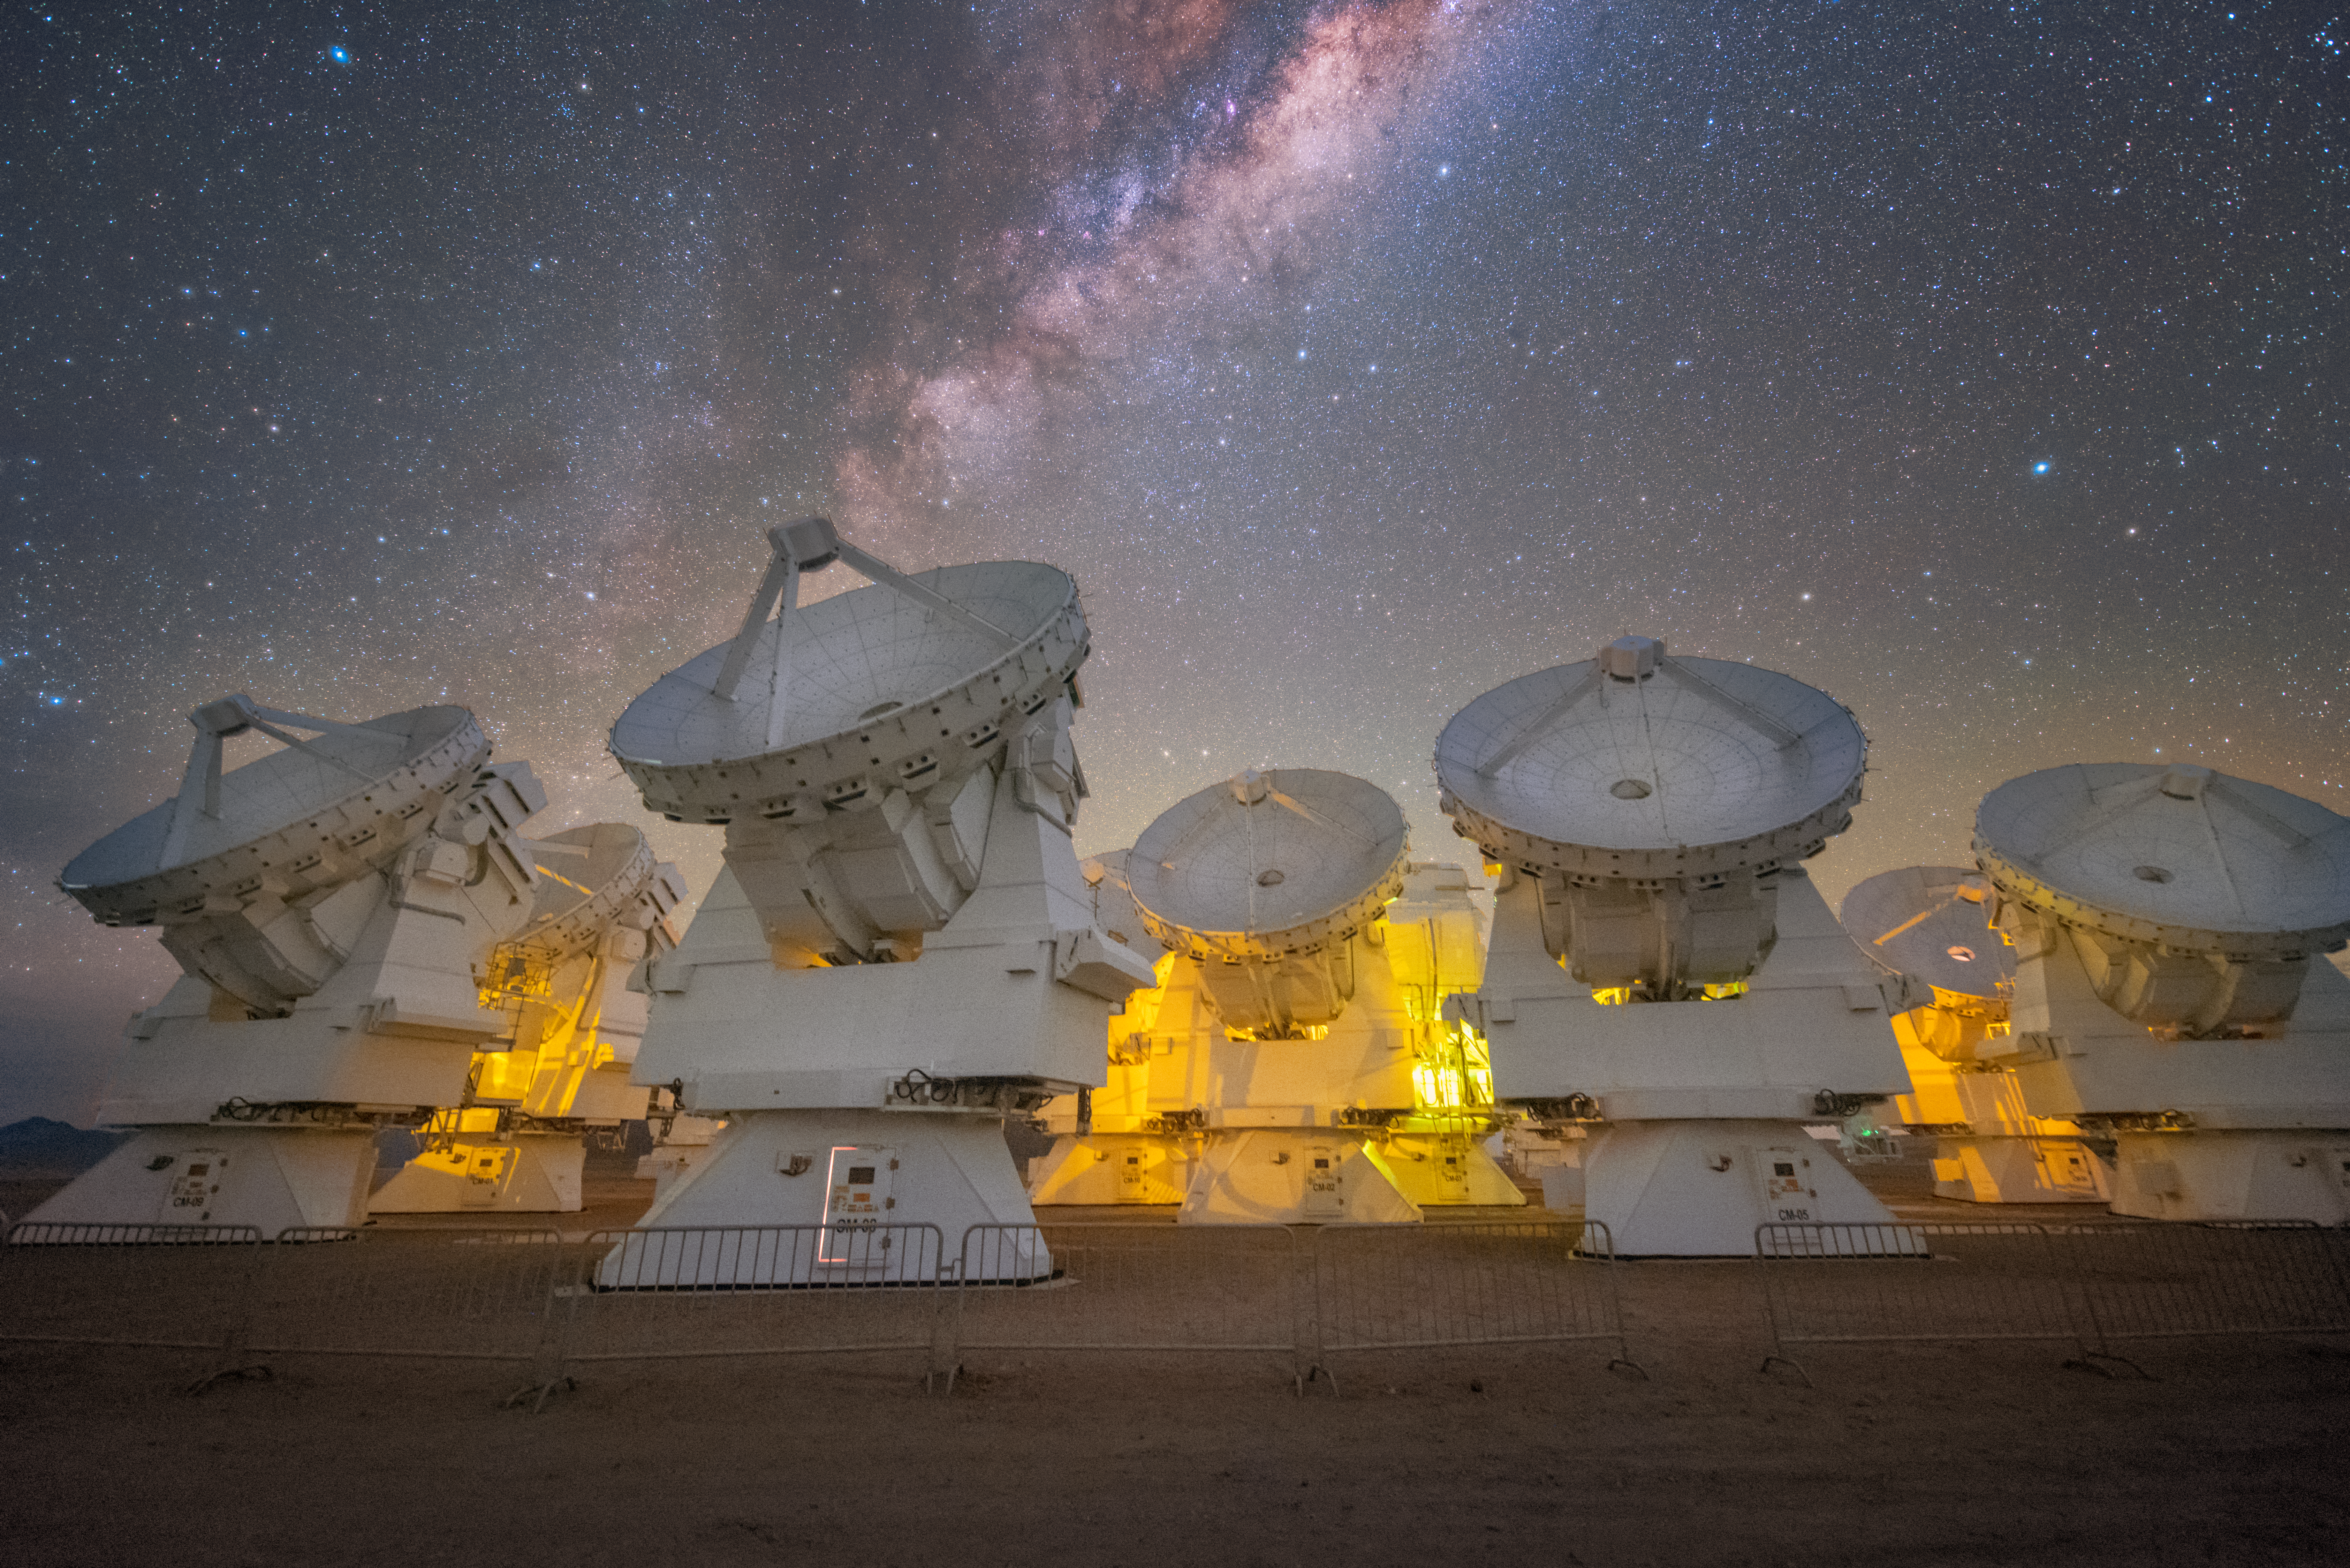

(Sub)millimetre Stargazers

The bright sky above Chile’s Chajnantor plateau is sliced in two by the vast, vibrant ripple of the Milky Way. Here in the southern hemisphere, the magnificently rich centre of our galaxy is often directly overhead, its brilliant cloudy length stretching from horizon to horizon. Beneath its glow, a cluster of white antennas peers keenly up at the sky, illuminated by a bright yellow light that indicates to technicians whether or not it is safe to approach.

These telescopes are part of the Atacama Large Millimeter/submillimeter Array (ALMA), a giant interferometer made up of 66 individual antennas. These antennas work together over distances of up to 16 kilometres to study the Universe in remarkable detail. ALMA is designed to “see” light invisible to the human eye — at wavelengths of around a millimetre, between infrared light and radio waves. Such light comes from the coldest and most distant places in the Universe — such as vast clouds of gas and dust in interstellar space, and the most ancient galaxies — allowing ALMA to explore how stars and planets form and evolve.

Although these wavelengths can reveal never-before-seen objects and processes, (sub)millimetre astronomy has its difficulties. This light is heavily absorbed by water vapour in the Earth’s atmosphere, and thus struggles to reach the ground. In order to do this kind of astronomy, telescopes must be built on very high, dry sites; the Chajnantor plateau, located at an altitude of over 5000 metres in the Chilean Andes, is therefore an ideal location for ALMA.

Credit: Y. Beletsky (LCO)/ESO